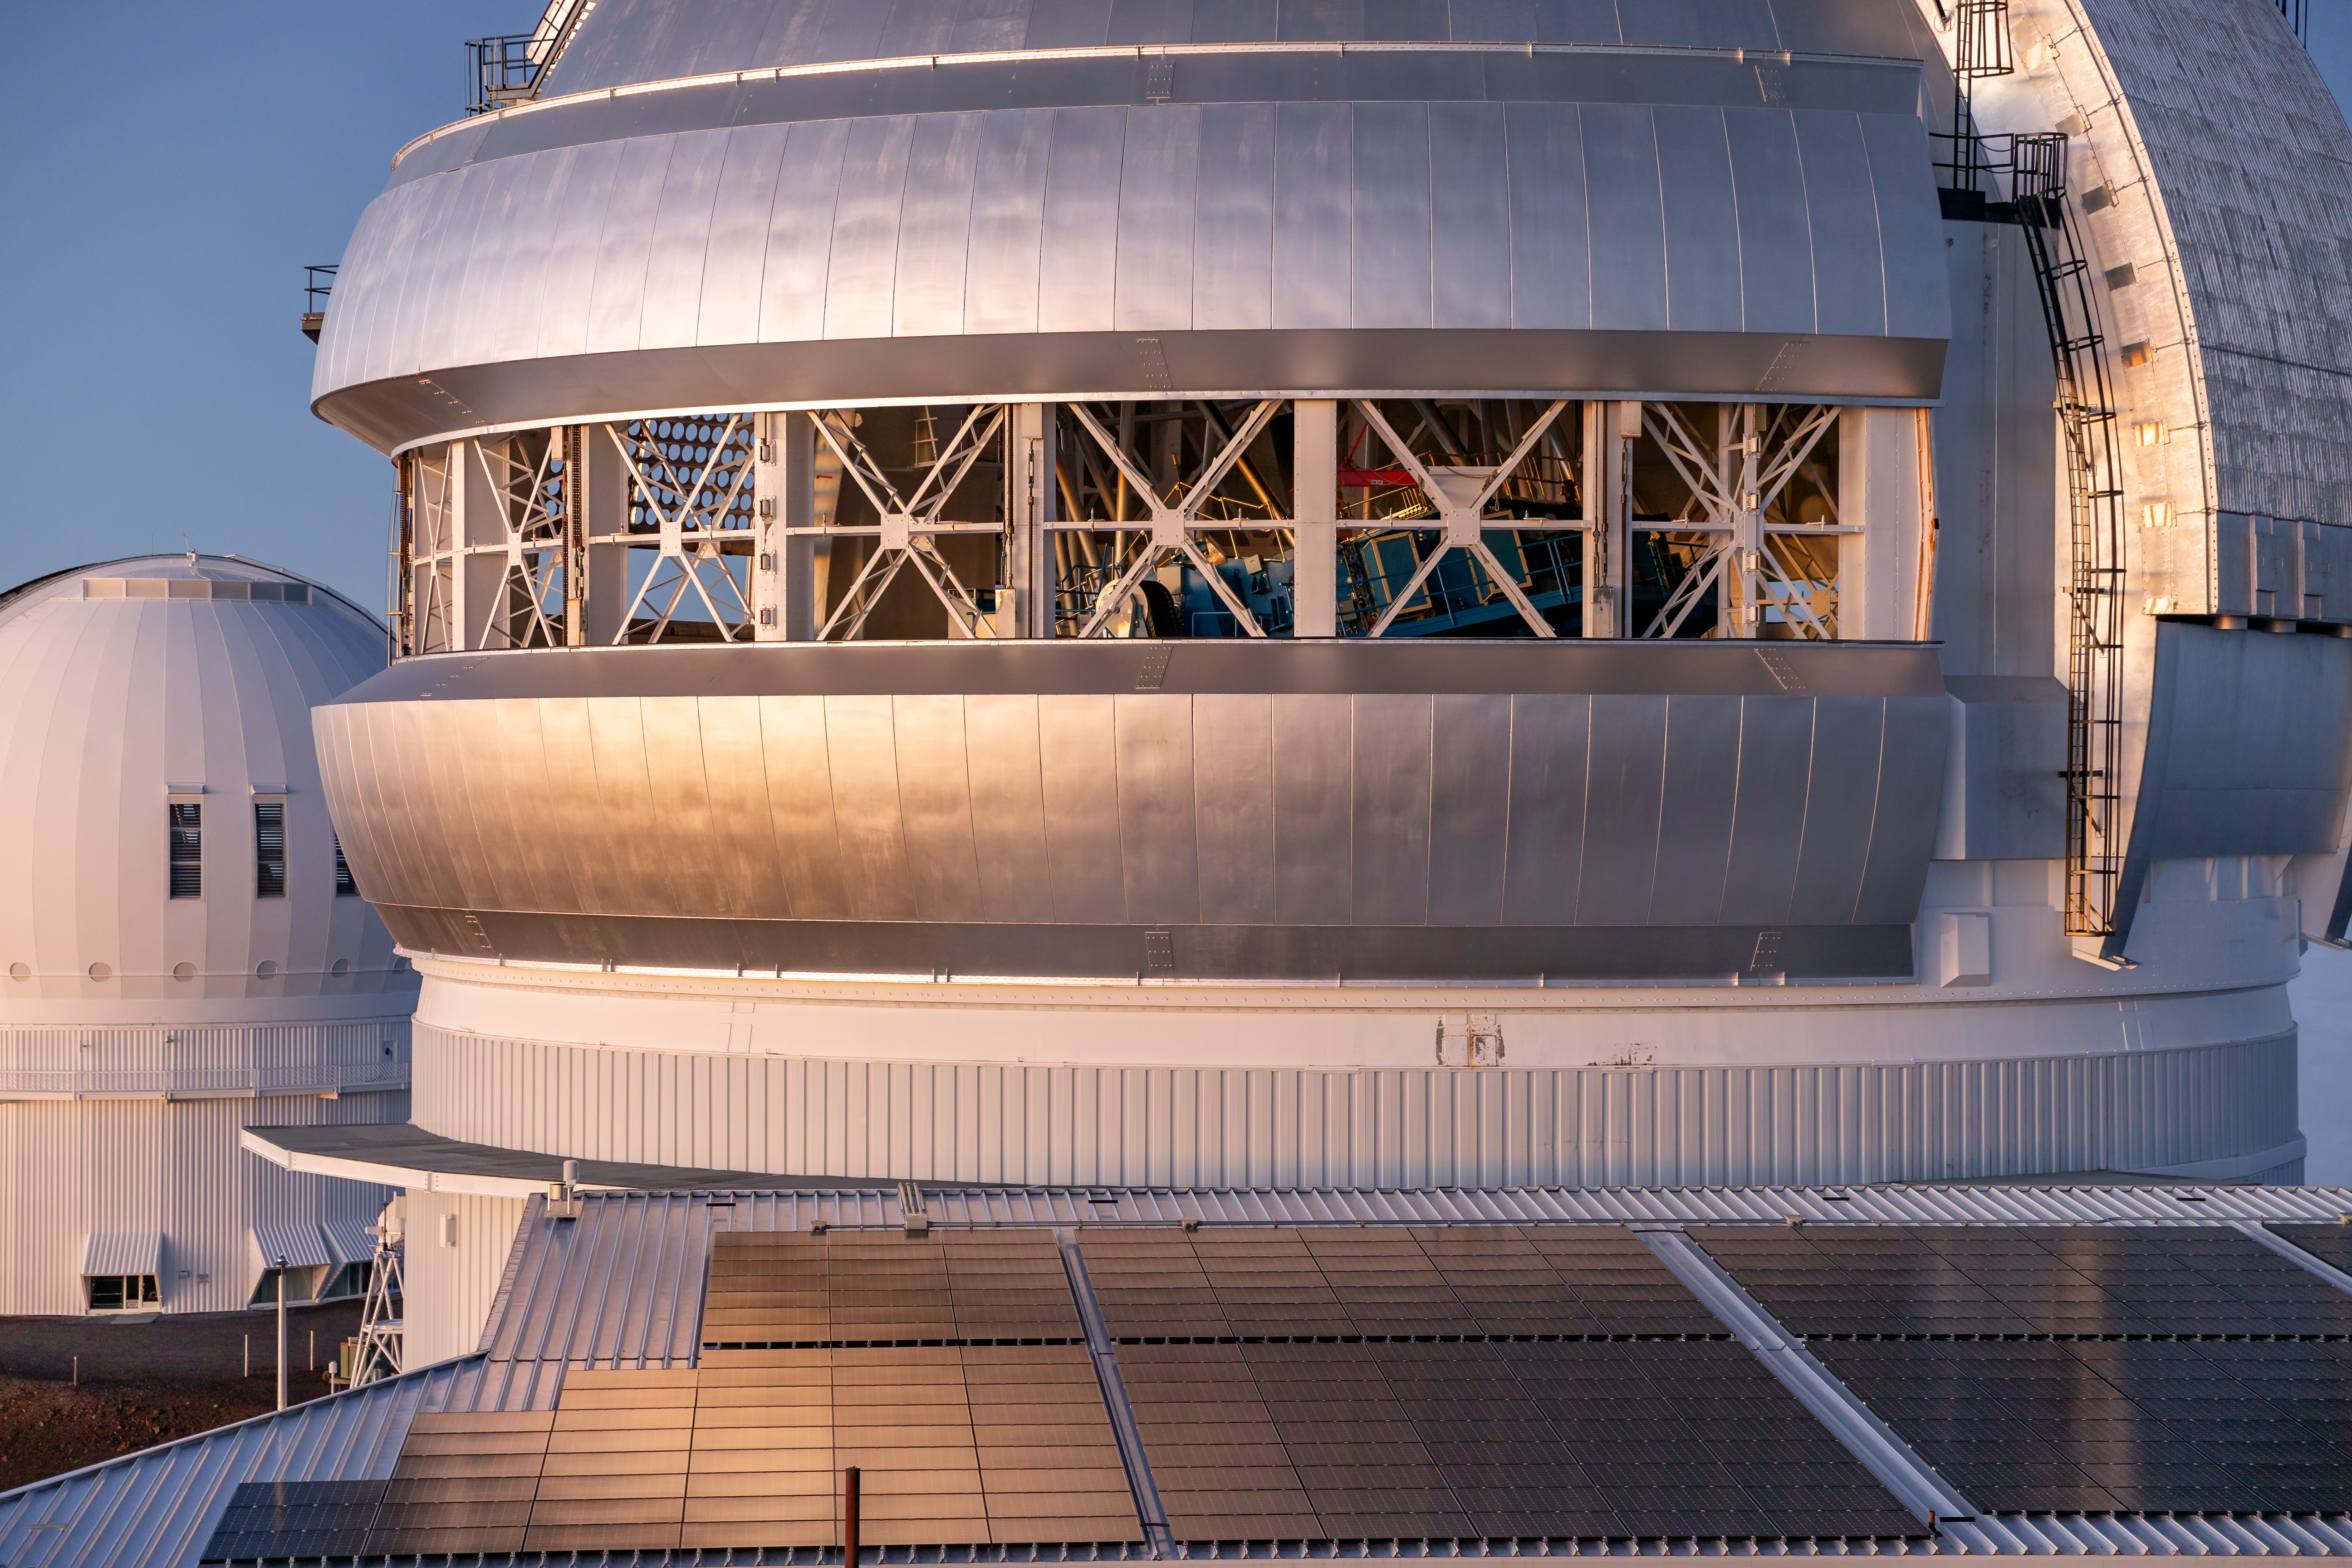

Dome of the Gemini North Telescope on Maunakea

Dome of the Gemini North Telescope on Maunakea.

Credit: International Gemini Observatory/NOIRLab/NSF/AURA/J. Pollard